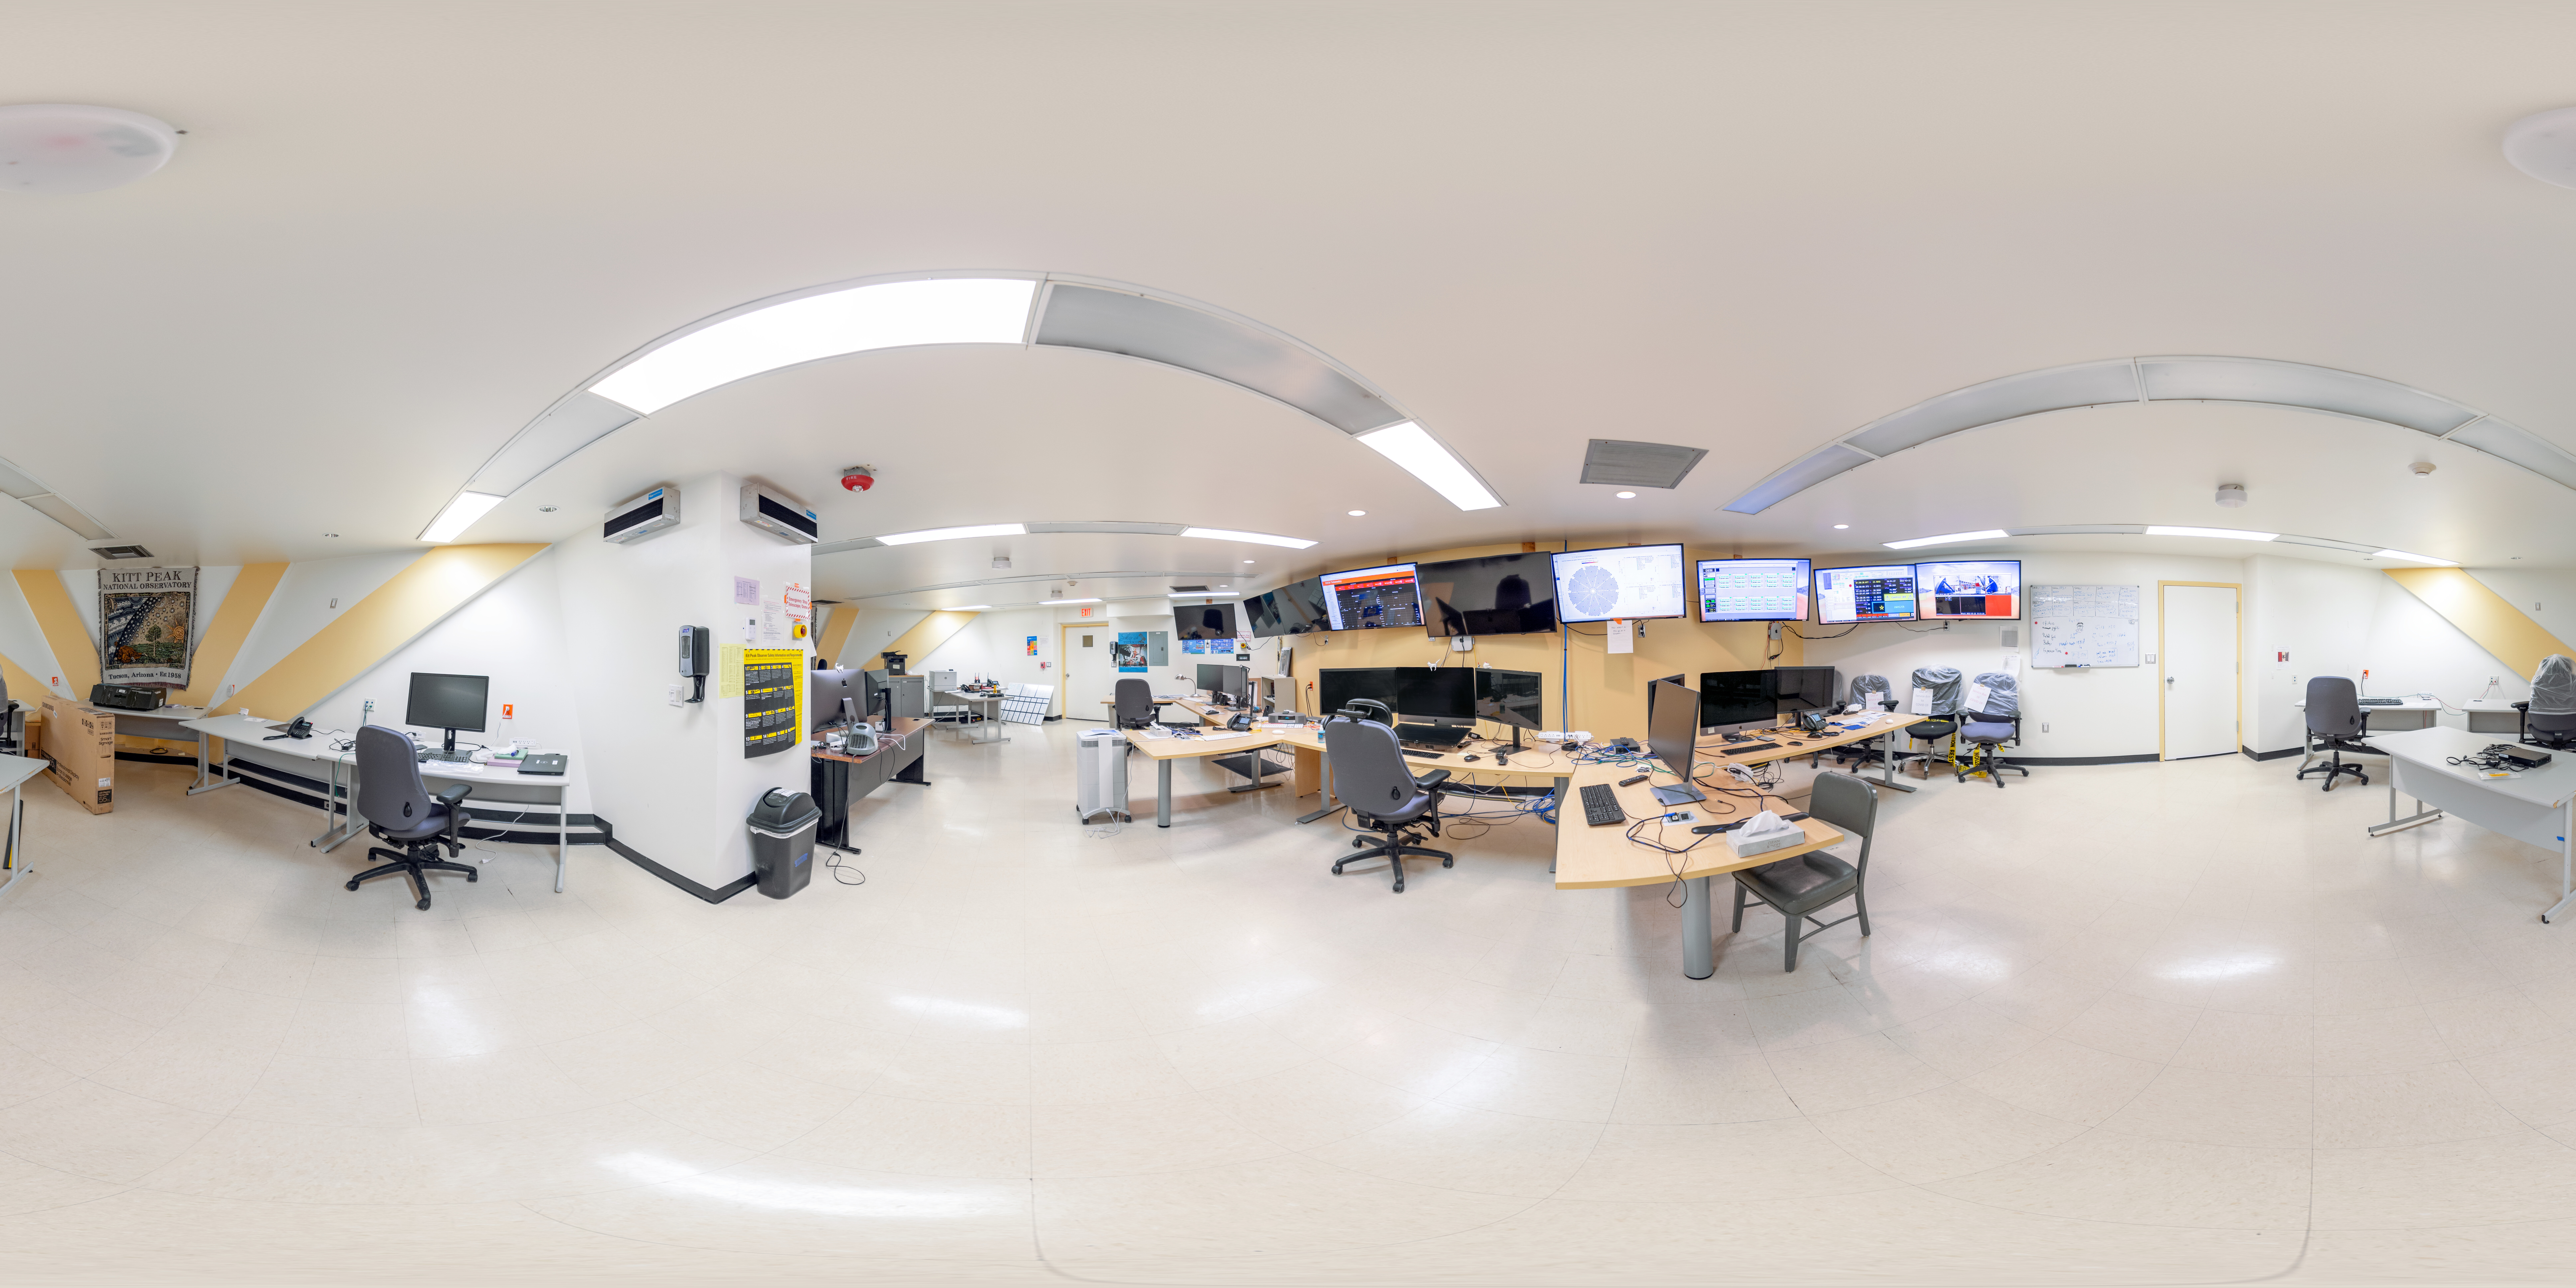

Nicholas U. Mayall Control Room 360 Panorama

A 360 panorama of the Nicholas U. Mayall 4-meter Telescope Control Room at Kitt Peak National Observatory in Arizona.

Credit: KPNO/NOIRLab/NSF/AURA/T. Slovinský